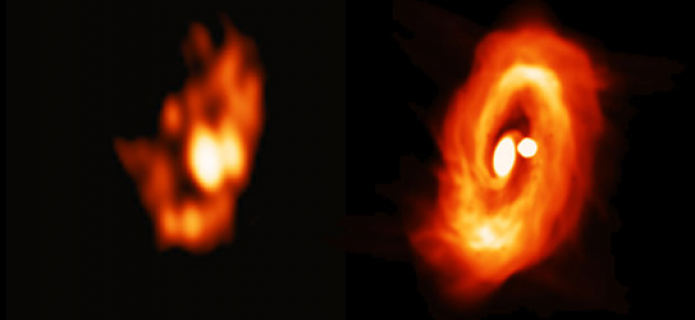

Comparison of the disks in simulation and observation.

Comparison of the disks in simulation and observation. The right panel shows the disk image simulated with ATERUI, and the left panel the real ALMA image.

Credit: ALMA (ESO/NAOJ/NRAO)/Takakuwa et al